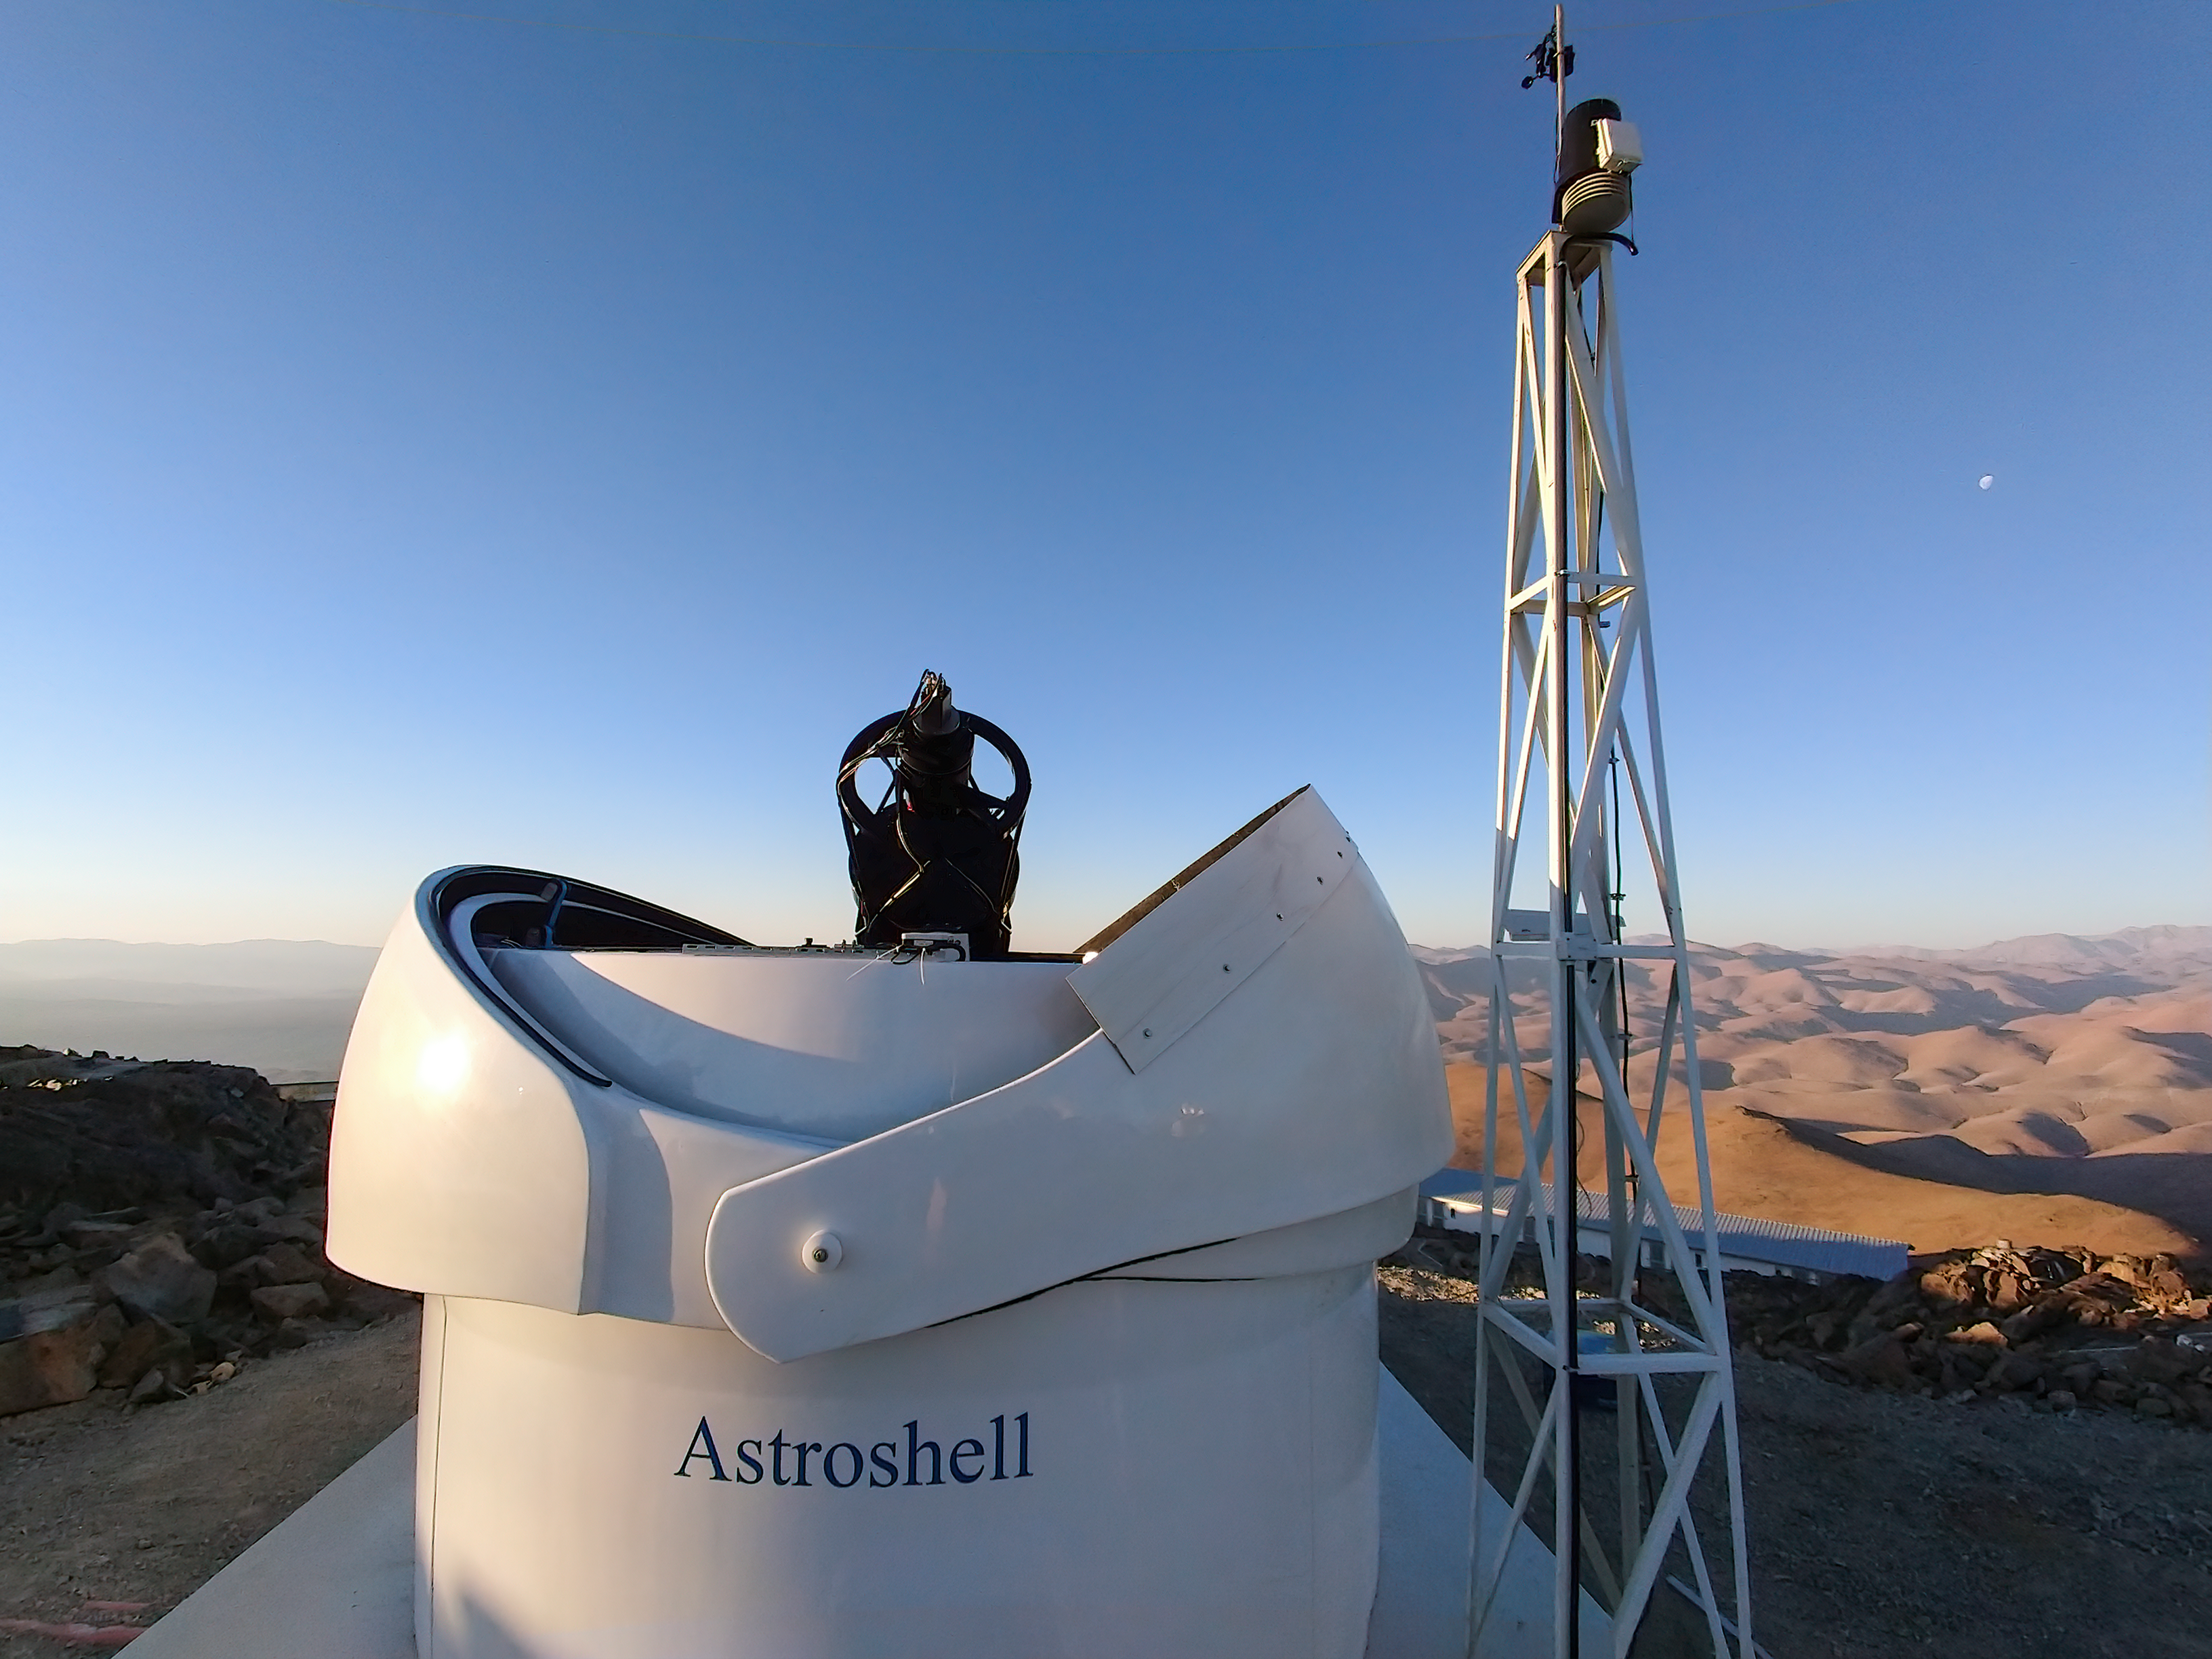

The open dome of the Test-Bed Telescope 2 at La Silla

The black telescope structure of the European Space Agency's Test-Bed Telescope 2 peers out of its open dome in front of the rolling desert landscape. The telescope is located at ESO’s La Silla Observatory, which sits at a 2400 metre altitude in the Chilean Atacama desert.

Credit: F. Ocaña/J. Isabel/Quasar SR